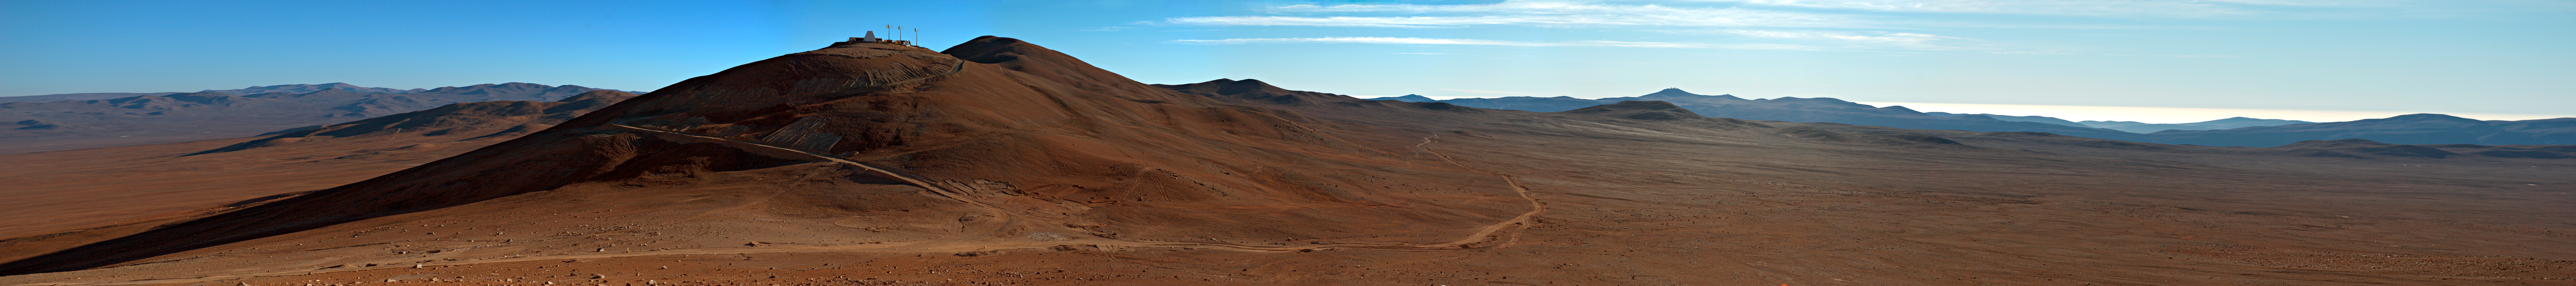

Panorama of Cerro Murphy

Panorama of Cerro Murphy, next to Cerro Armazones, future site of the Extremely Large Telescope.

Credit: ESO/C. Malin (christophmalin.com)